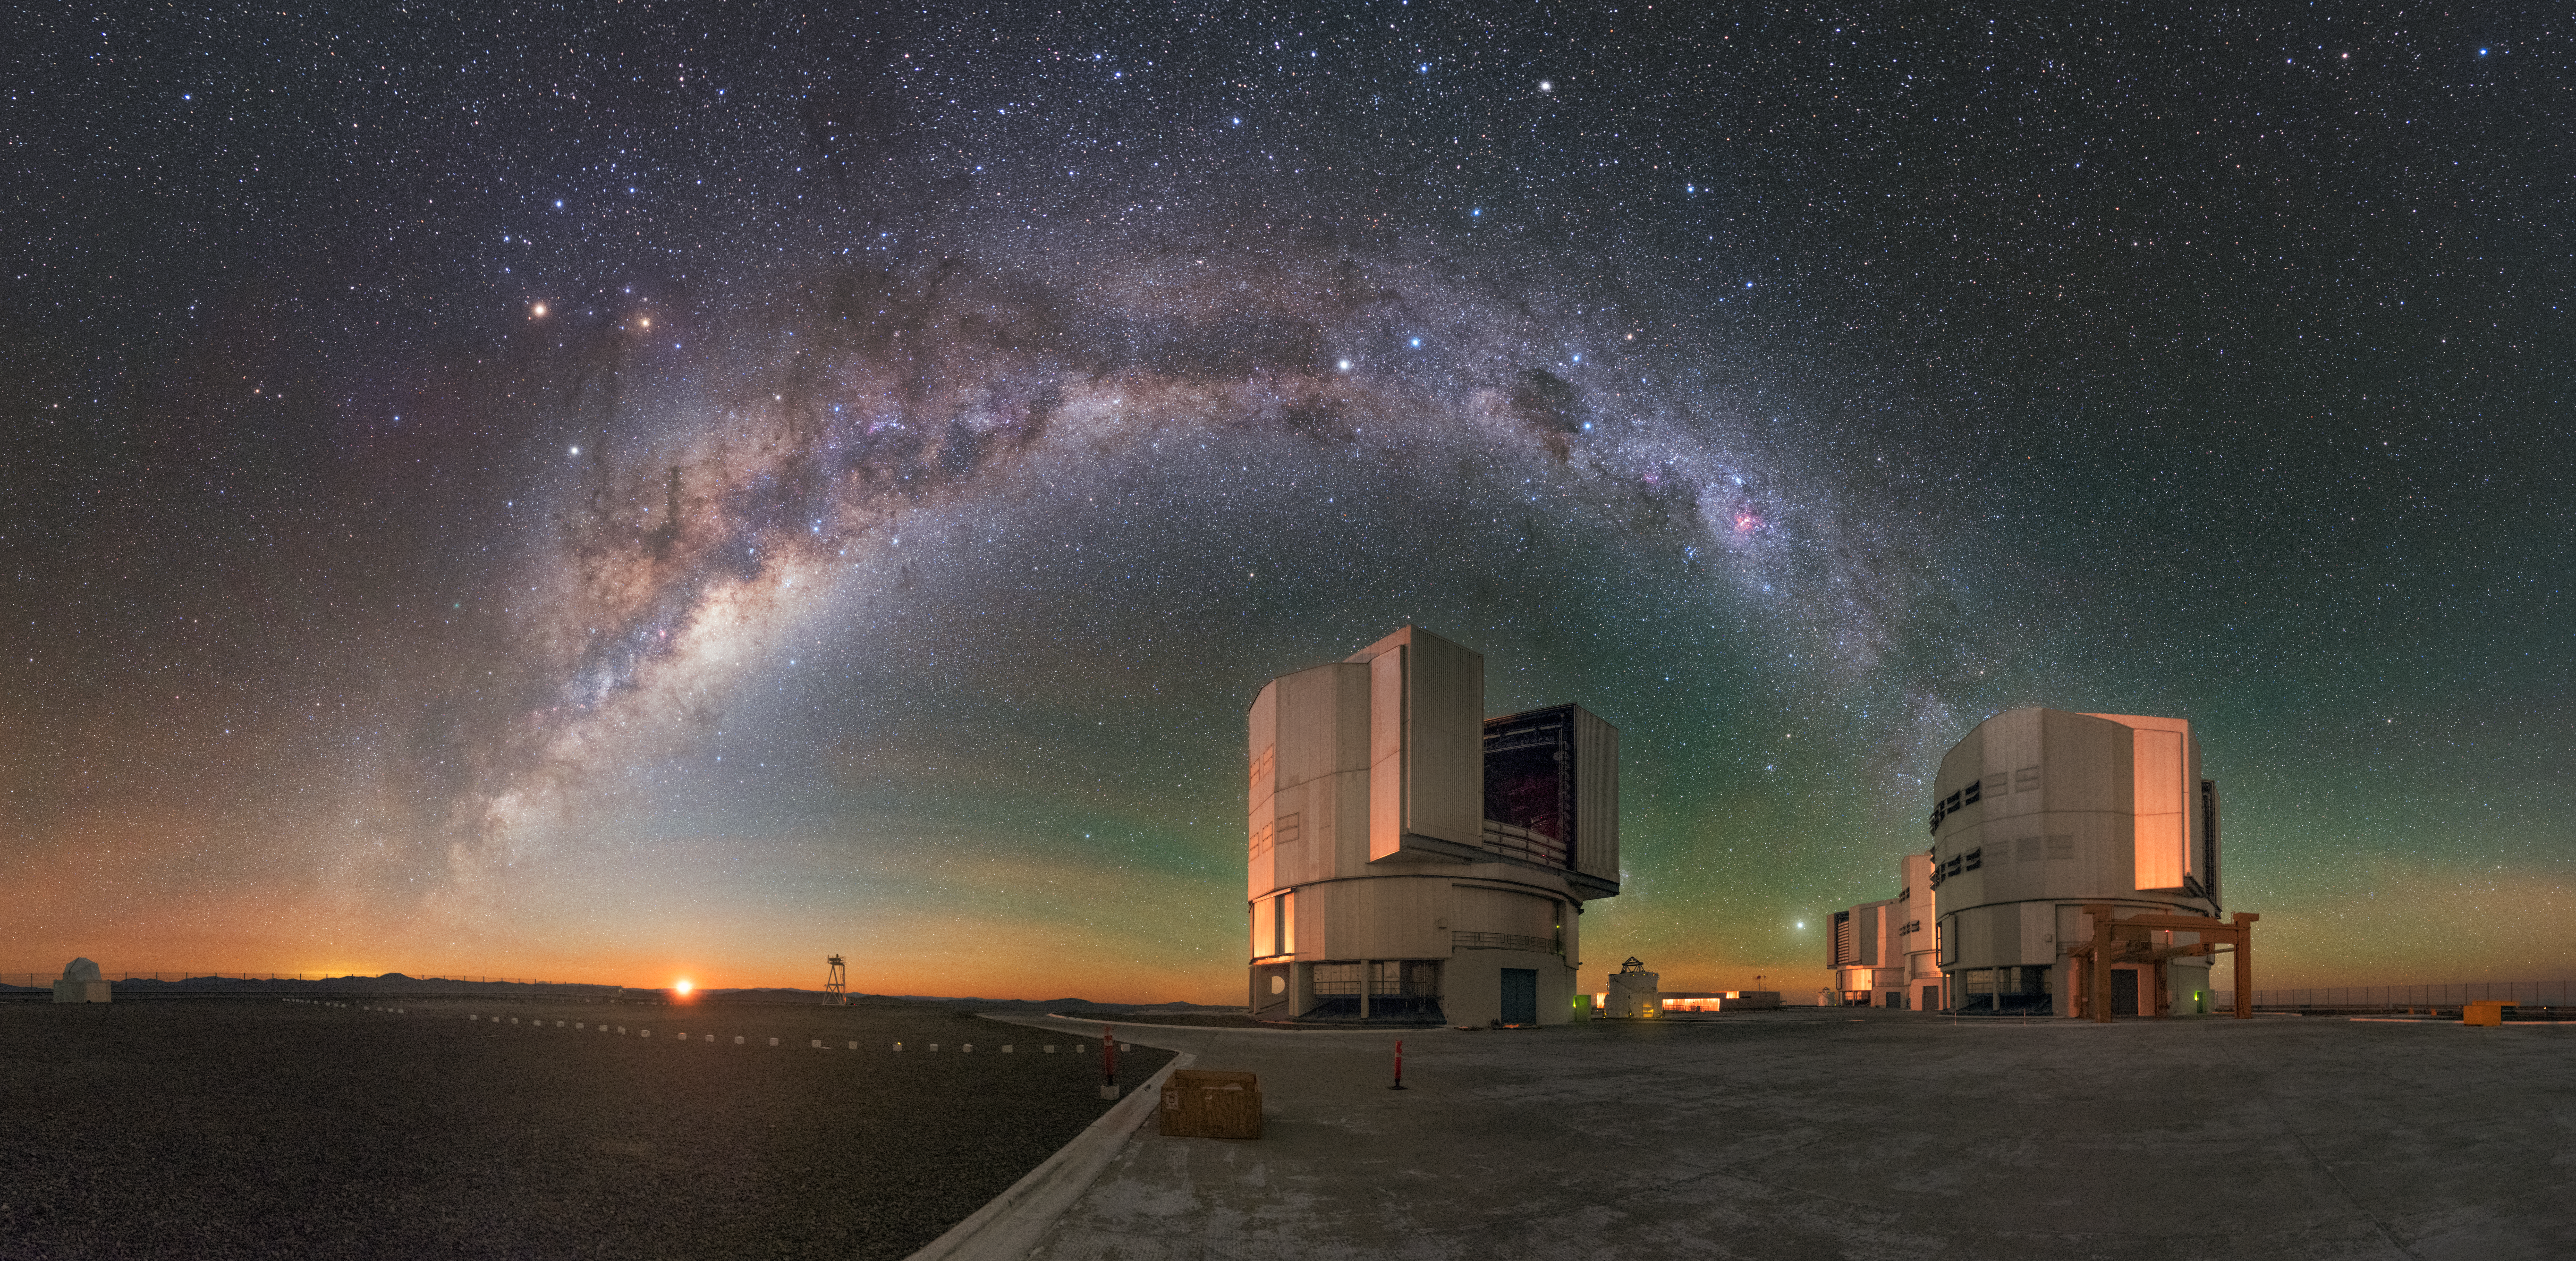

A Telescopic Quartet

Far from civilisation, deep in the barren, mountainous terrain of Chile’s Atacama Desert, stand four pillars of modern astronomy: the enormous and angular enclosures of the Unit Telescopes (UTs) of ESO’s Very Large Telescope.

The Sun’s diffuse orange glow peeking over the horizon is no match for the light display filling the sky above. Containing hundreds of billions of stars, the great bow of the Milky Way stretches across the panorama, dipping down to touch the horizon. The mottled look of our home galaxy is due to huge clouds of interstellar dust obscuring more distant starlight. Bright stars, celestial objects, and other phenomena in our cosmic neighbourhood hang like lanterns in the Chilean sky, backlit by ethereal red and green airglow.

Alone, each UT can make magnificent observations of the Universe from their home at ESO’s Paranal Observatory — but the four telescopes can also work together and observe the cosmos as a quartet, producing a telescope with an effective mirror diameter of up to 130 metres.

Credit: ESO/Y. Beletsky